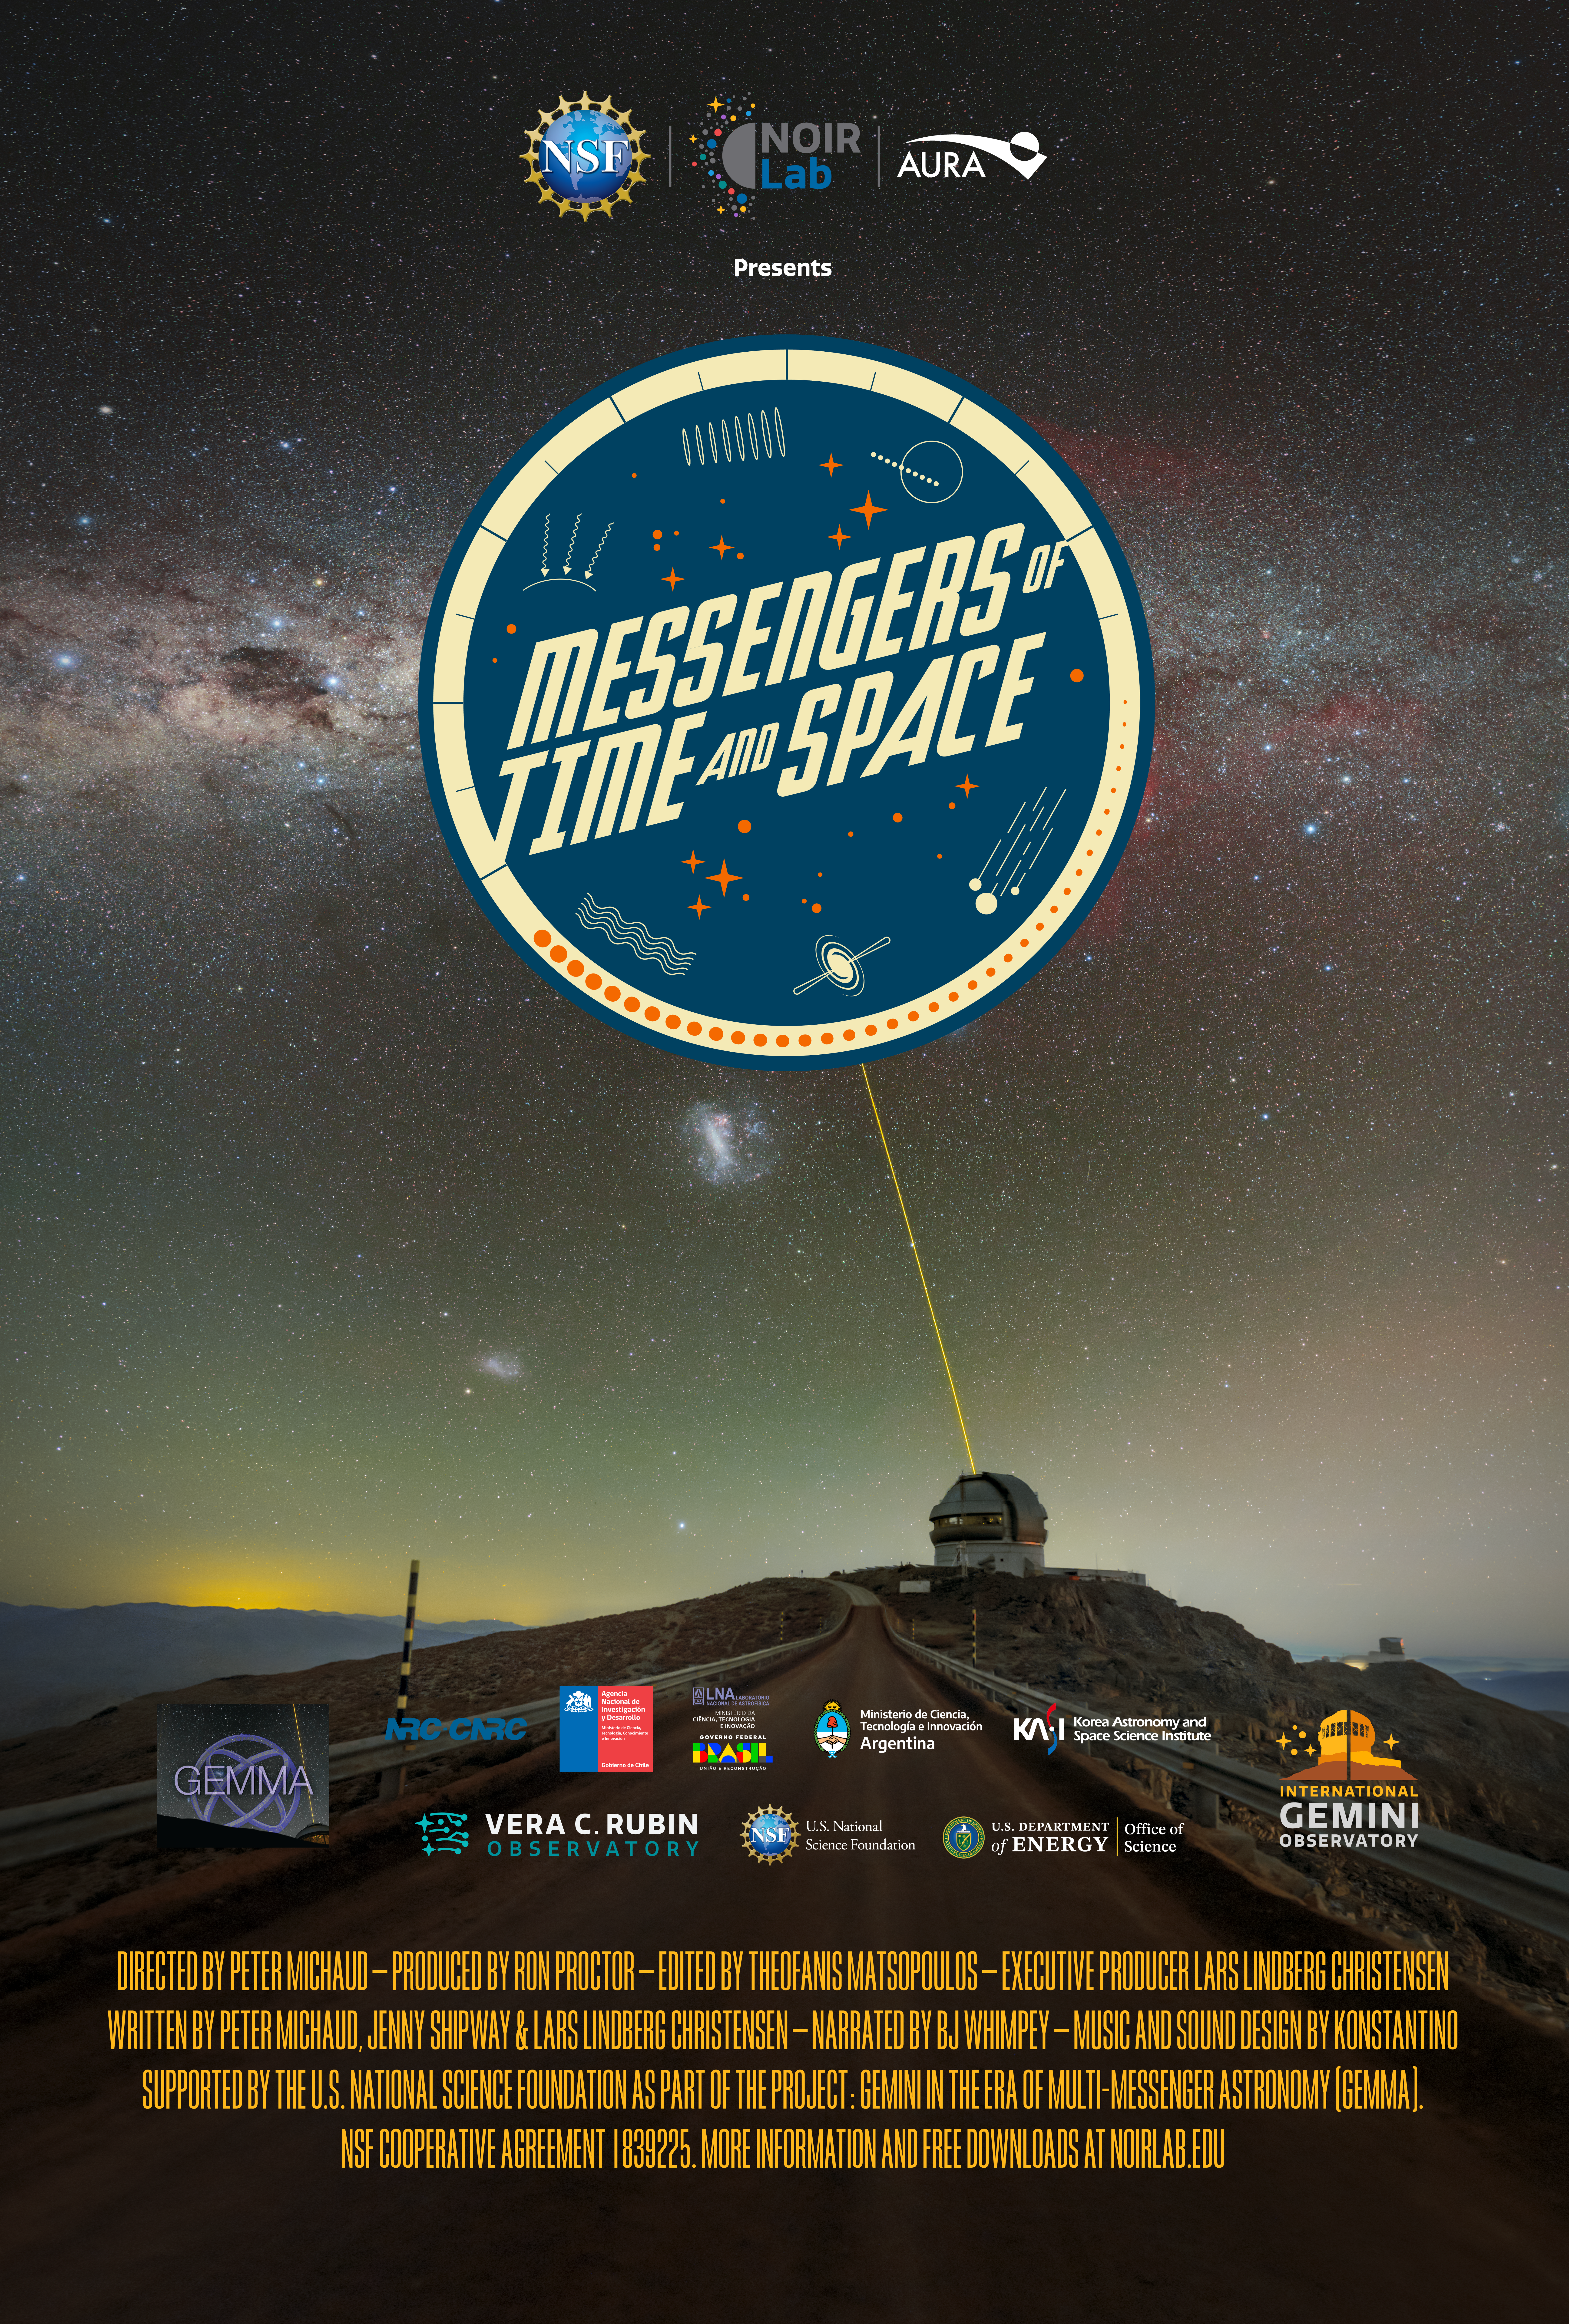

Movie Poster for the Messengers of Time and Space Planetarium Show

Messengers of Time and Space is a new 4K planetarium show that was produced locally by NSF NOIRLab, which is headquartered in Tucson, Arizona and funded by the U.S. National Science Foundation (NSF). The production of this film was made possible through a NSF grant called Gemini in the Era of Multi-Messenger Astronomy (GEMMA).

The show is available in fulldome format and can be downloaded online. Also available are a trailer, script, and educational materials.

Credit: International Gemini Observatory/NOIRLab/NSF/AURA/R. Proctor, P. Horálek